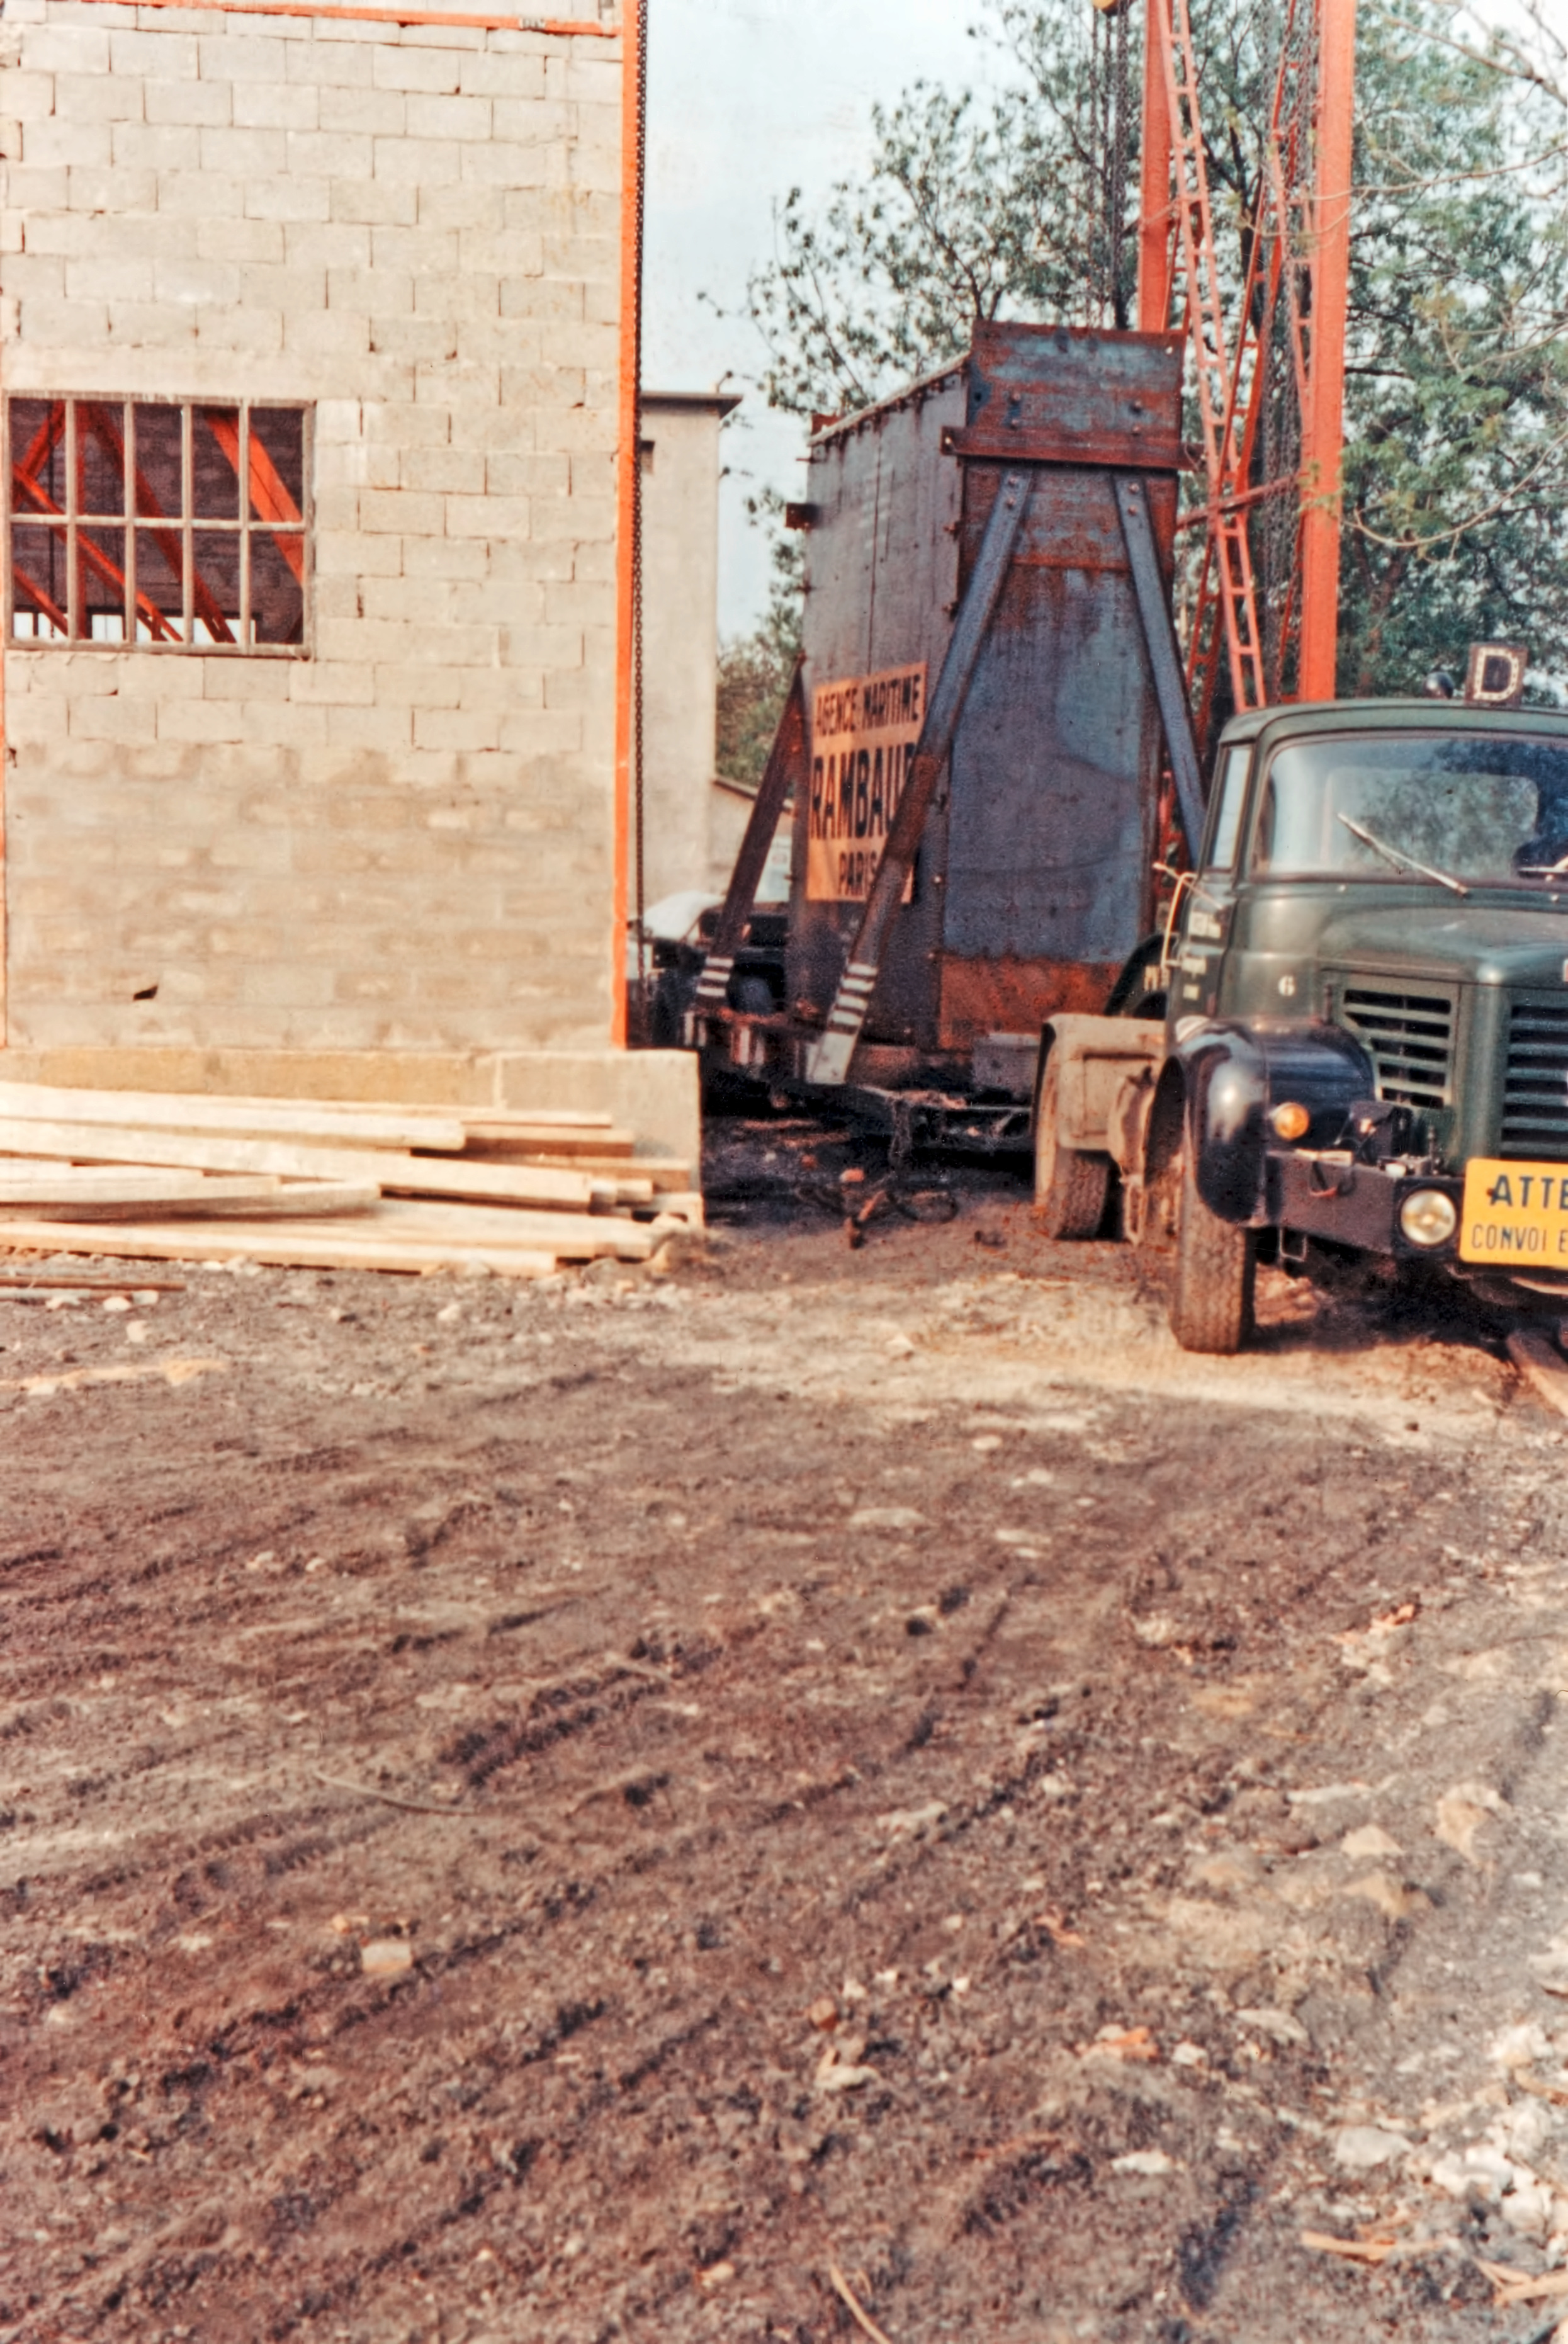

Building the ESO 3.6-metre telescope

The truck transporting the blank for the ESO 3.6-metre telescope arrives at the REOSC workshop at Ballainvilliers, near Paris, in 1967. The ESO 3.6-metre telescope was inaugurated at La Silla in 1976.

Credit: ESO